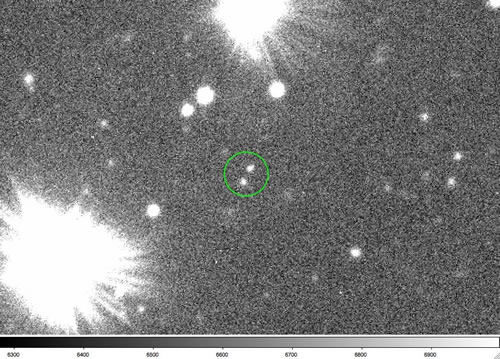

Optical image of the Kuiper Belt binary 2001 QW322

Optical image of the Kuiper Belt binary 2001 QW322 from Gemini North on July 8, 2005. Separation was 1.8 arcseconds. Their radii are about 50 kilometers. The pair is the two faint objects in the green circle.

Credit: International Gemini Observatory/NOIRLab/NSF/AURA